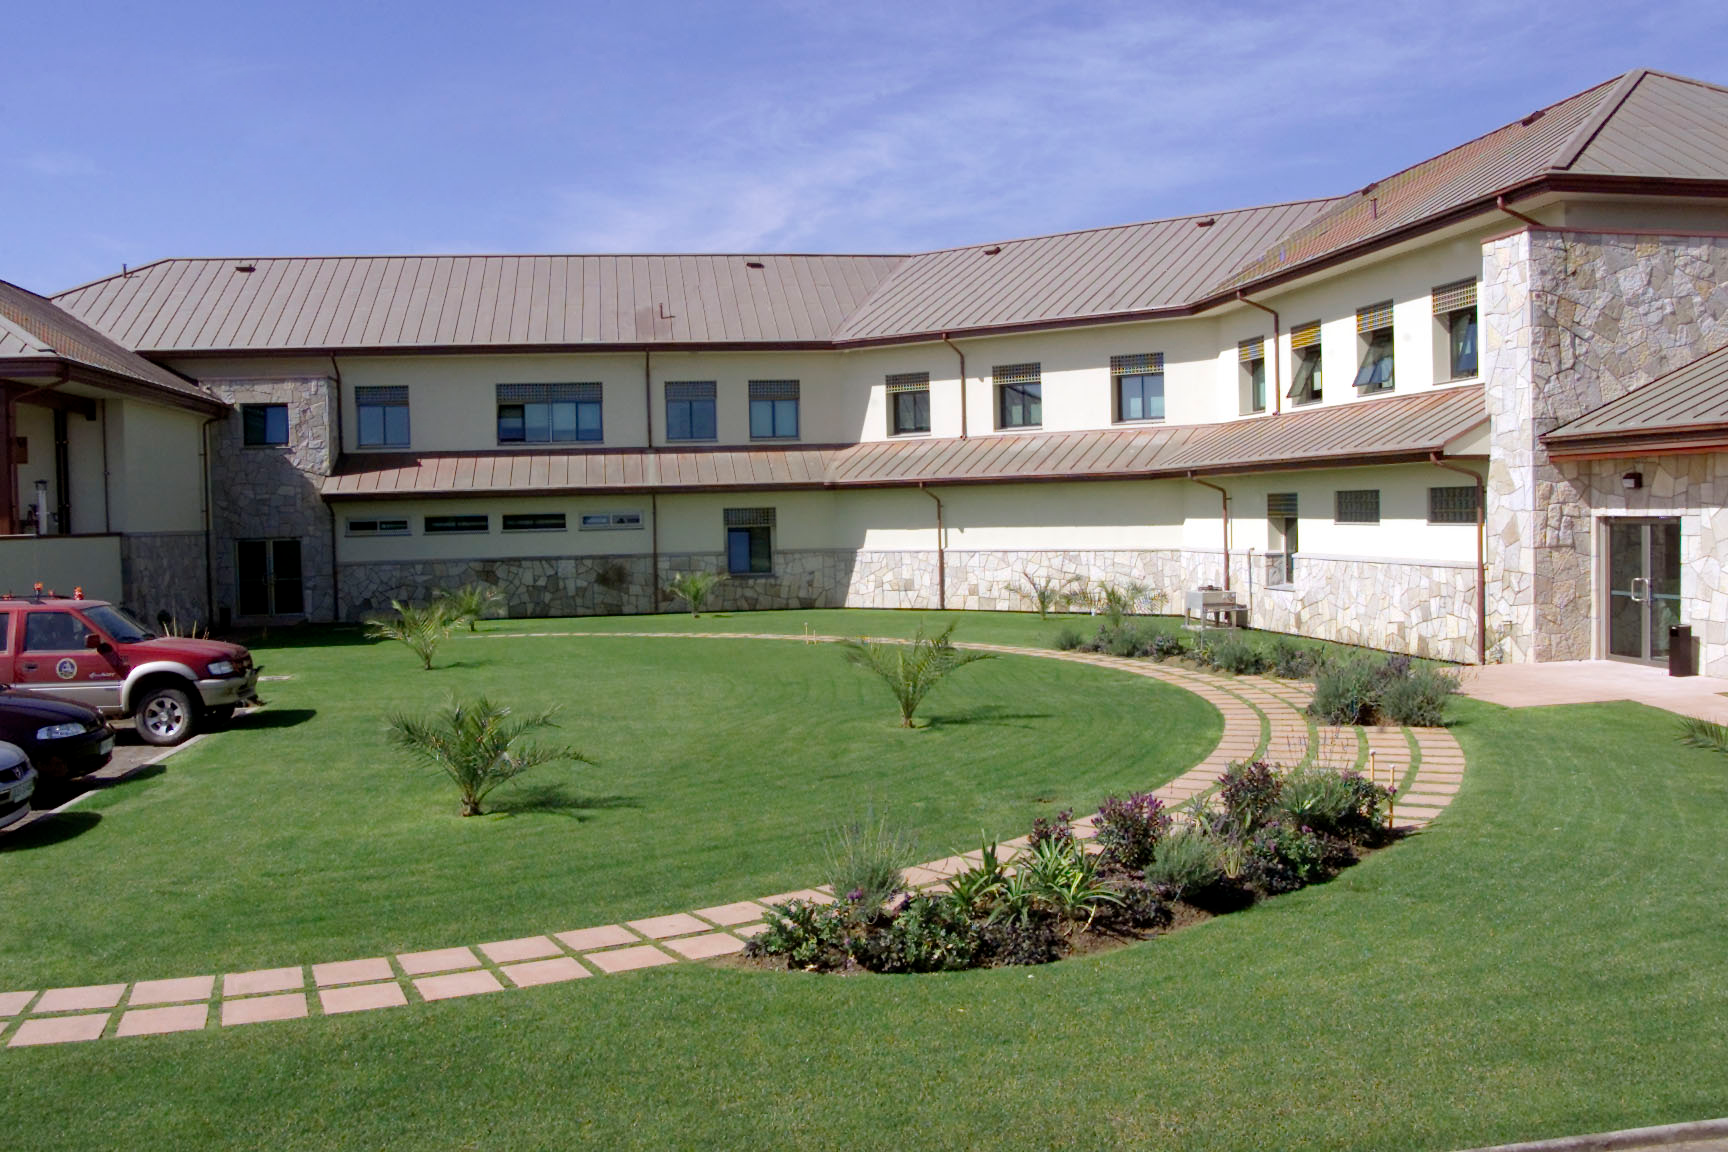

AURA Recinto in La Serena

AURA Recinto in La Serena, Chile.

Credit: International Gemini Observatory/NOIRLab/NSF/AURA/M. Paredes